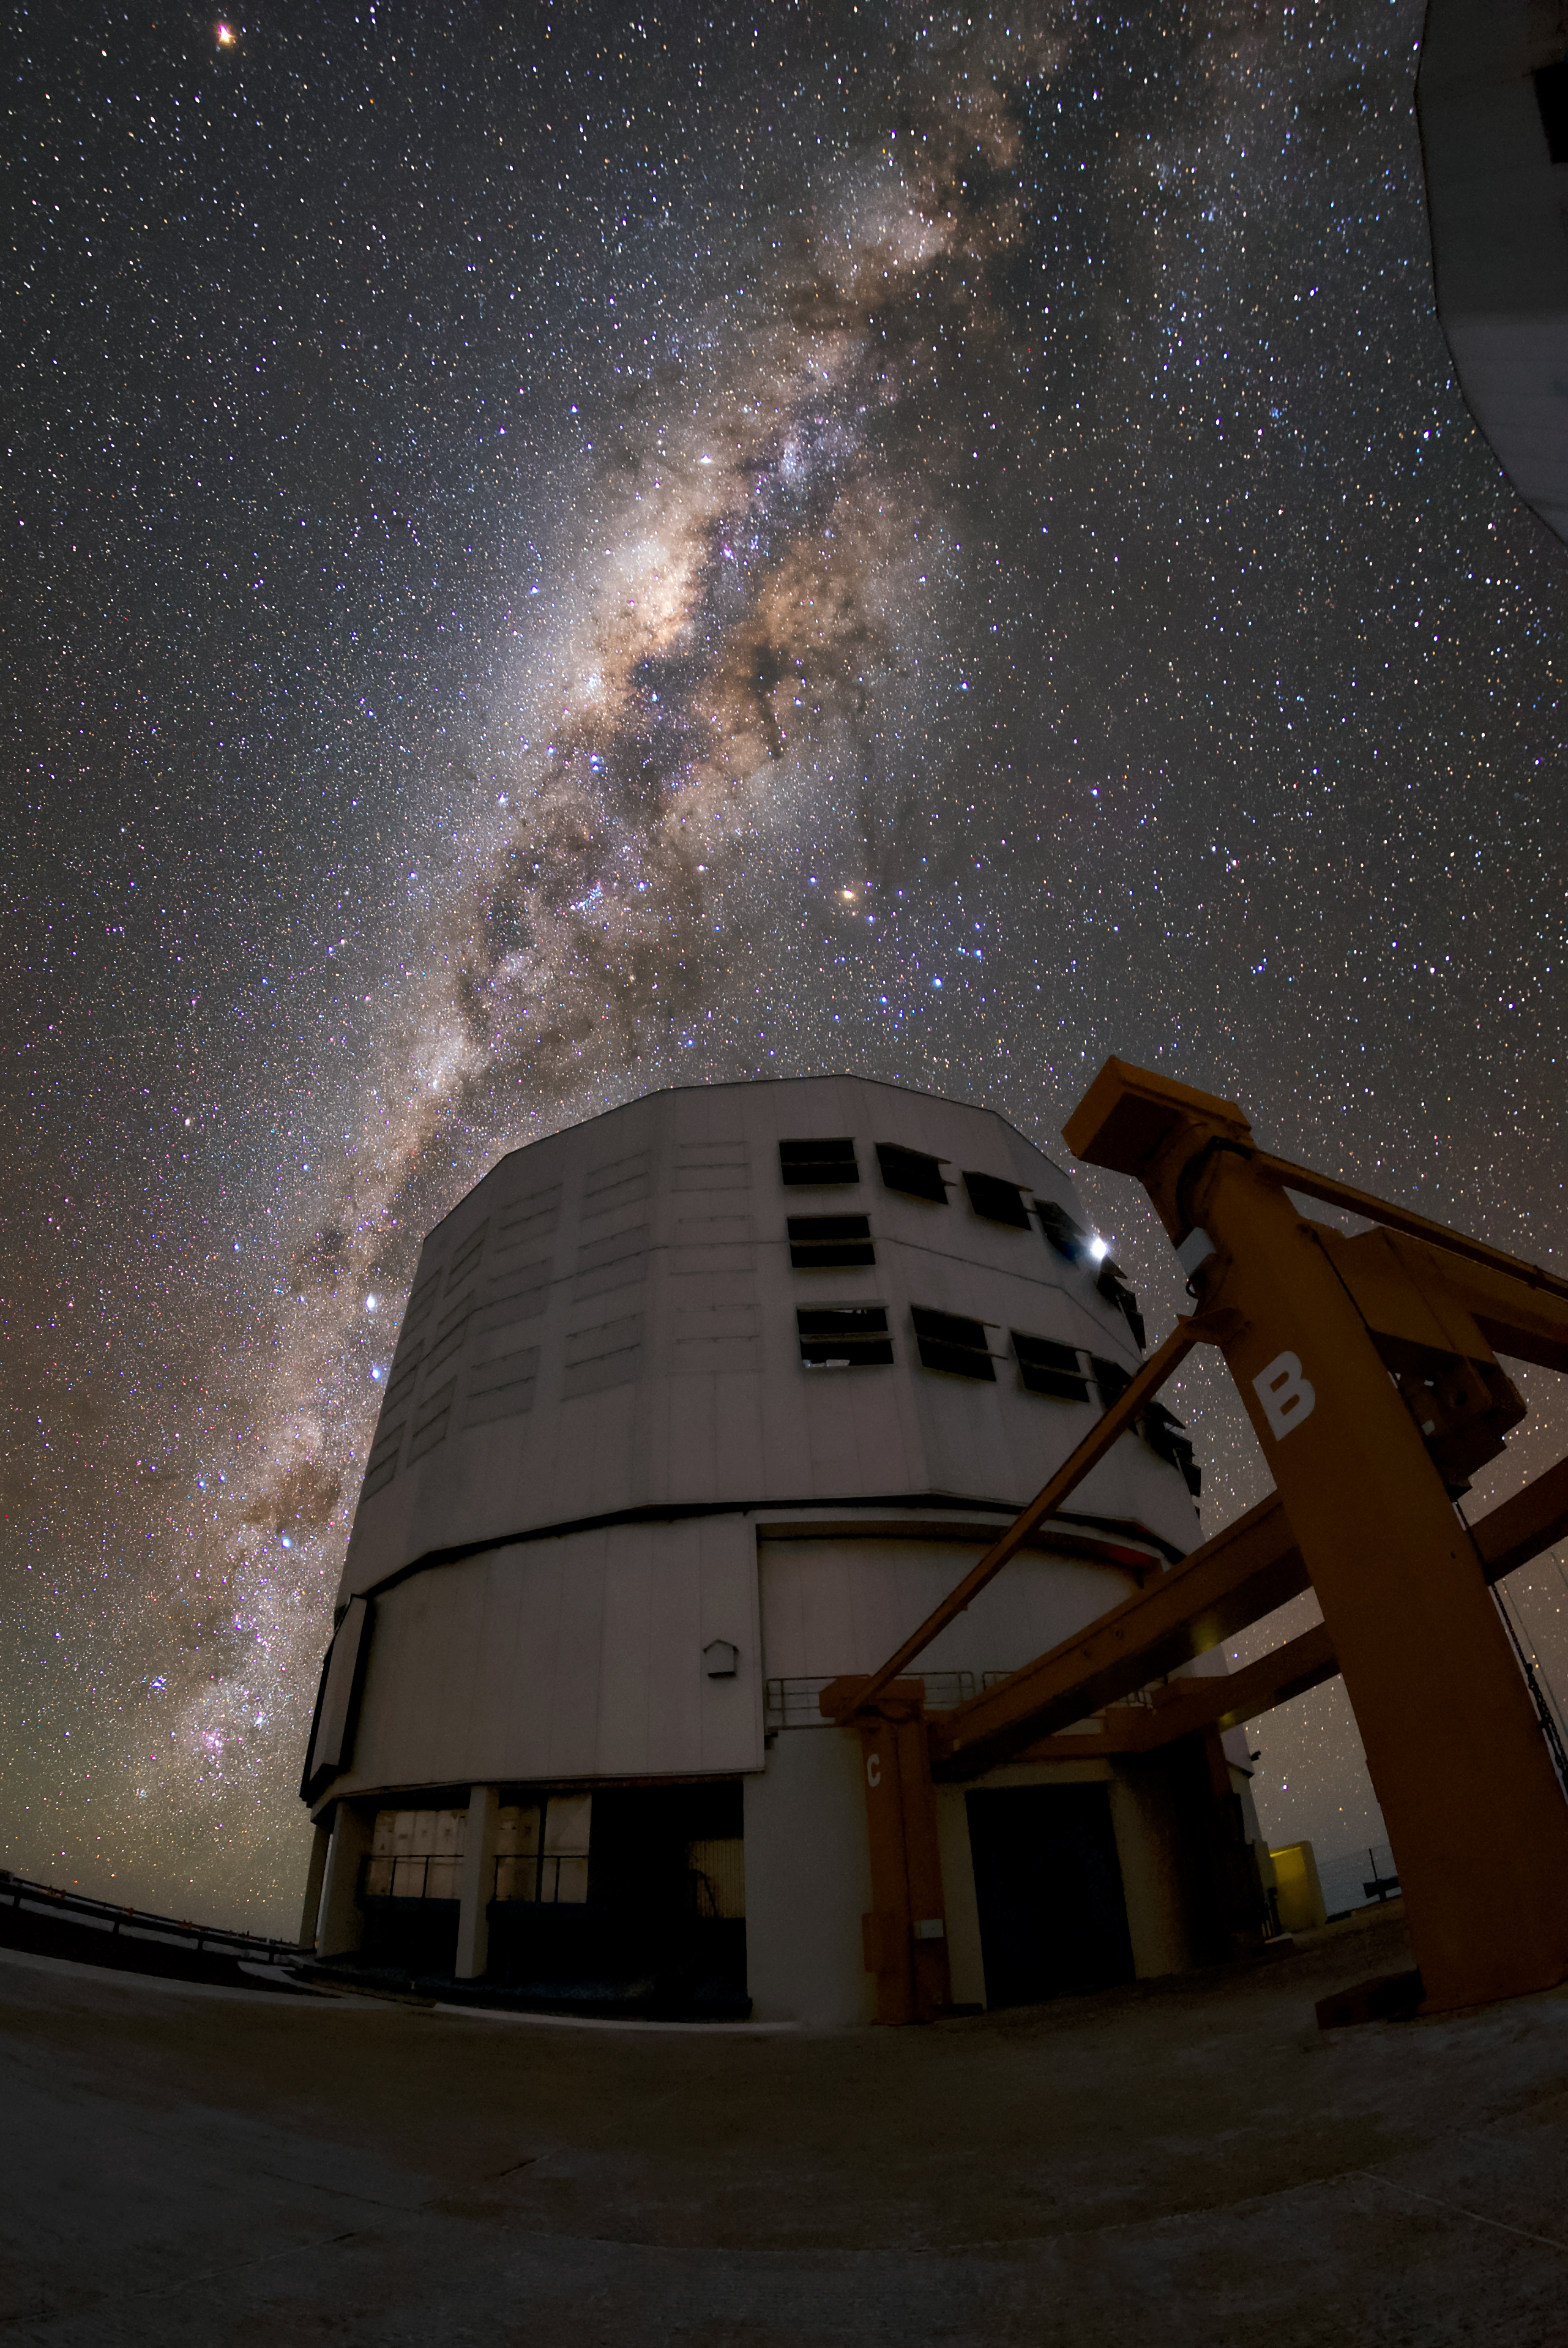

The fine details

One of the four Unit Telescopes at the VLT under a clear night at ESO's Paranal Observatory. A single Unit Telescope can see objects four billion times fainter than what can be seen with the unaided eye. When used together, they allow astronomers to see details up to 16 times fainter again. The VLT is the world's most advanced optical instrument and, combined with the excellent viewing conditions at Paranal, gives astronomers an exceptional opportunity to study the Universe and help to answer some of the biggest questions in cosmology. It leads to the publication of an average of more than one peer-reviewed scientific paper per day, making it the most productive individual ground-based facility.

Credit: ESO/Daniele Gasparri (www.astroatacama.com)